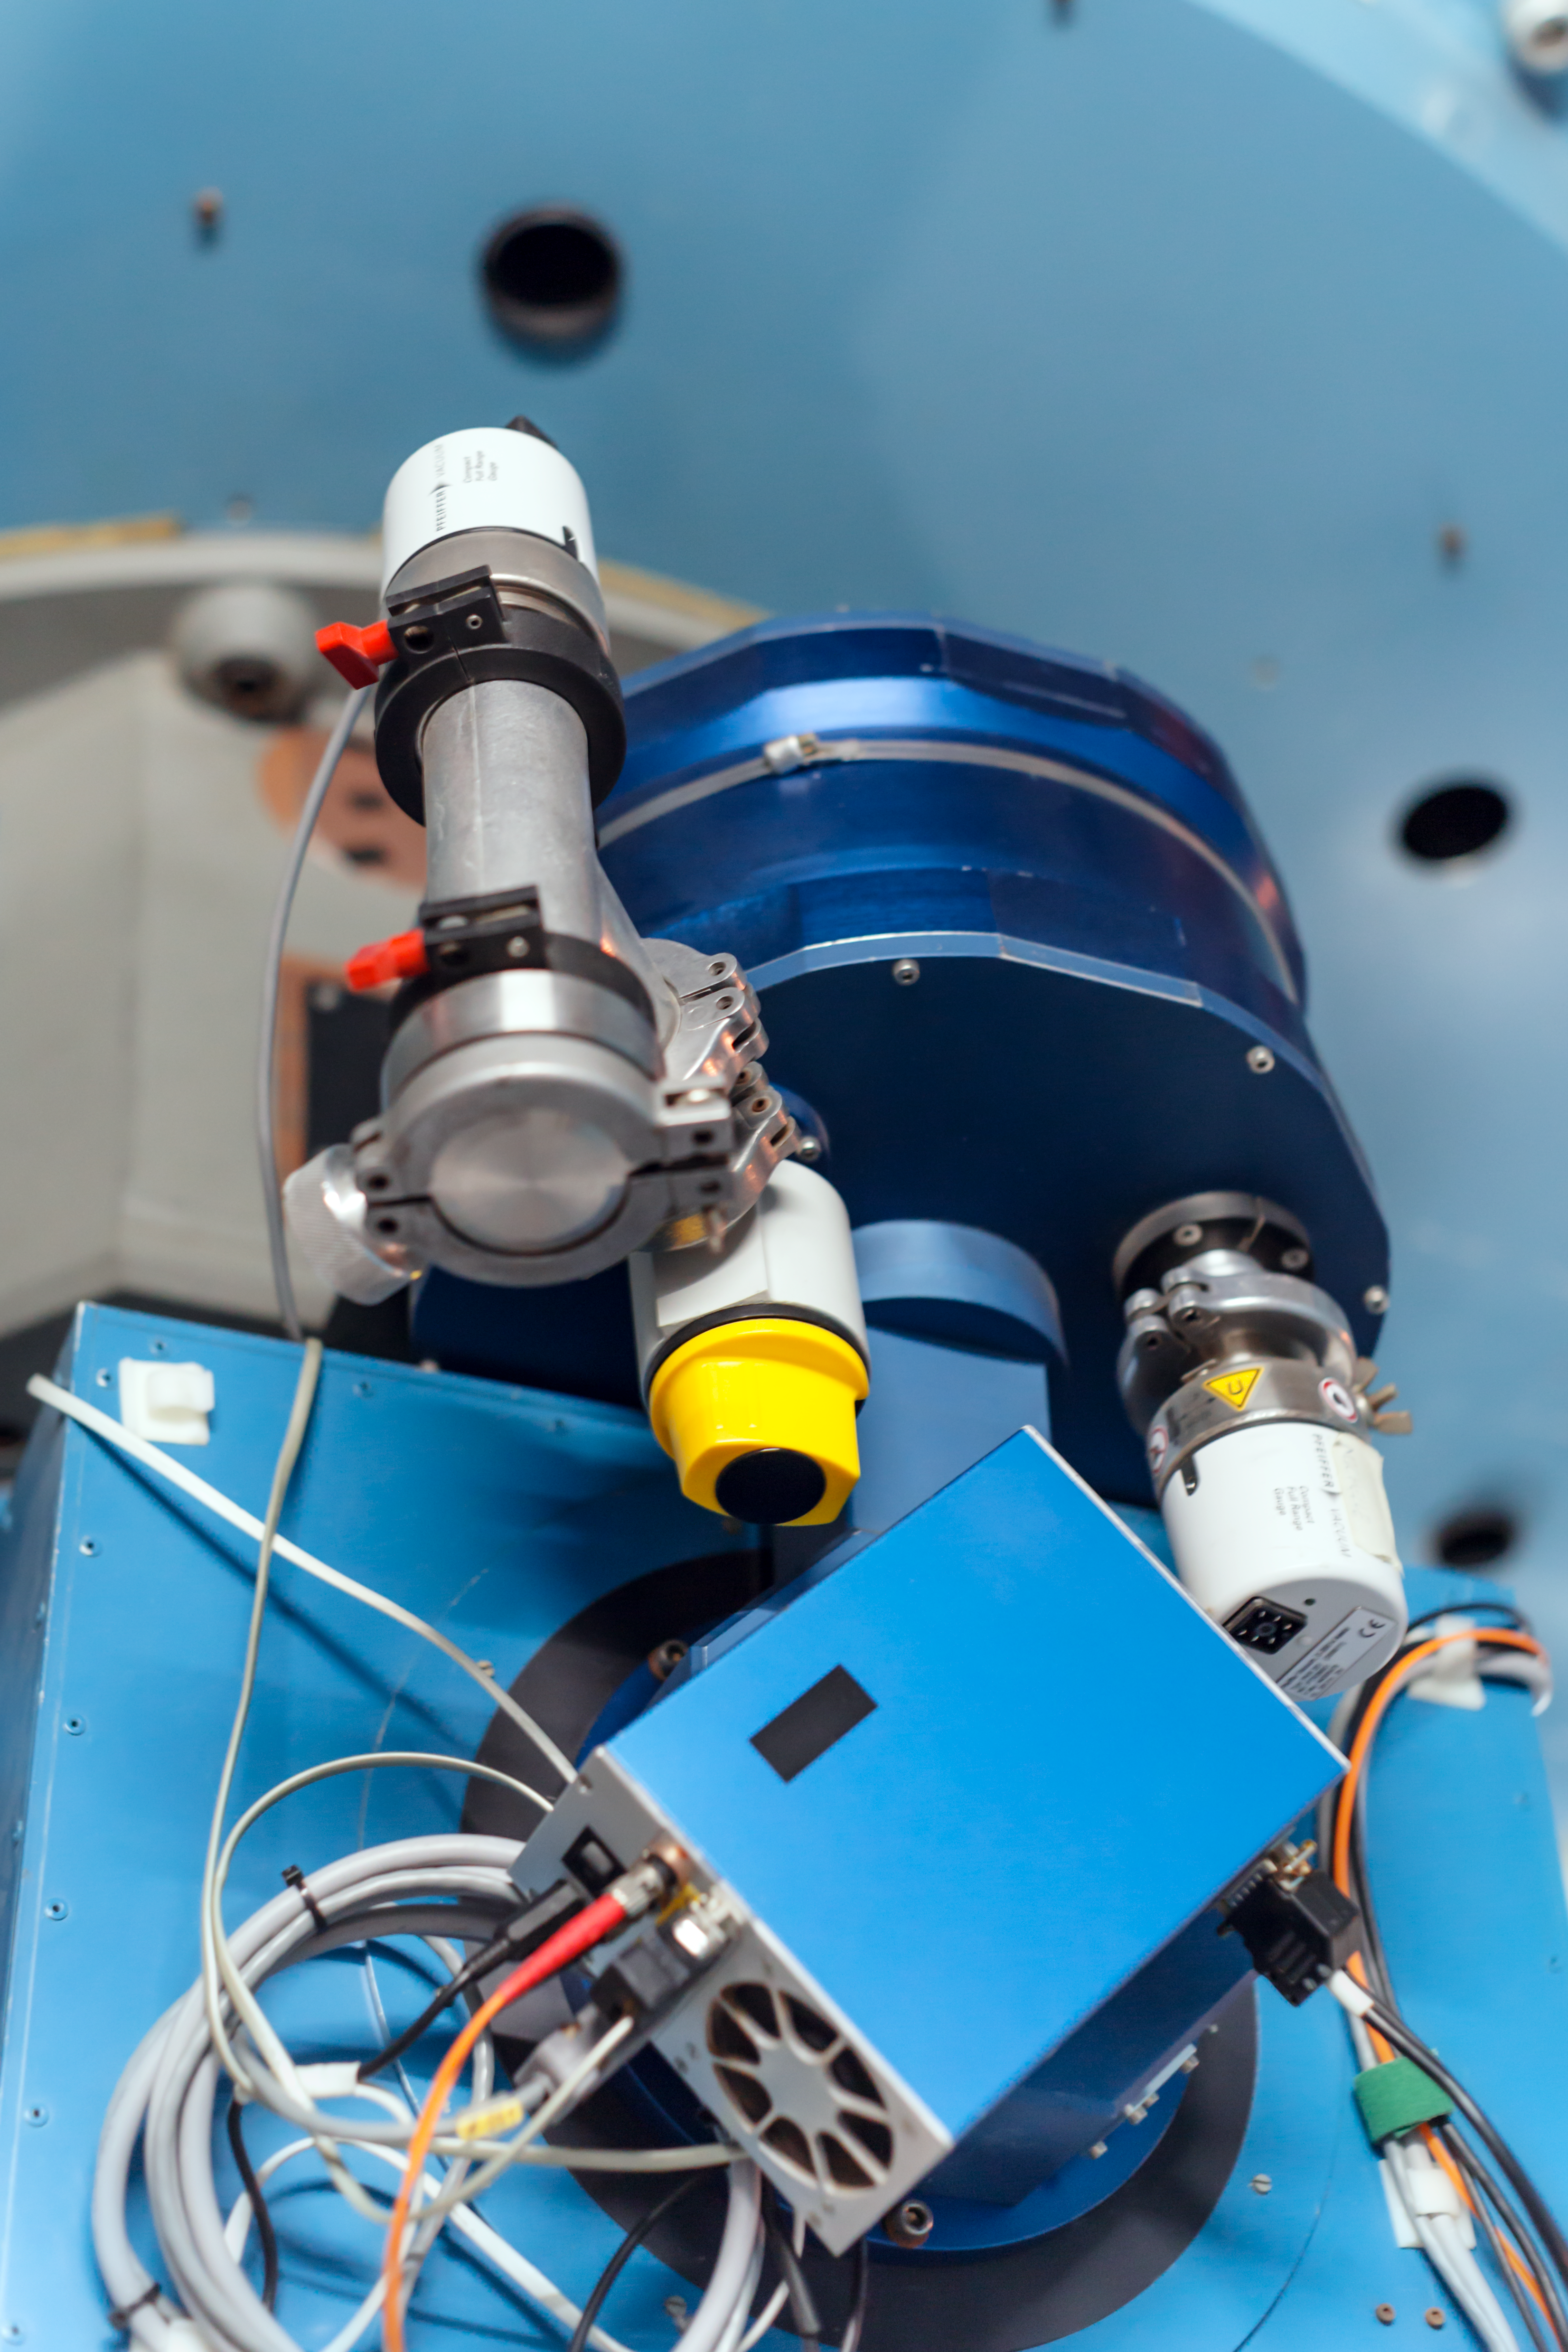

Looking up

Detail of the Danish 1.54-metre telescope at the La Silla Observatory.

Credit: ESO/ P. Horálek